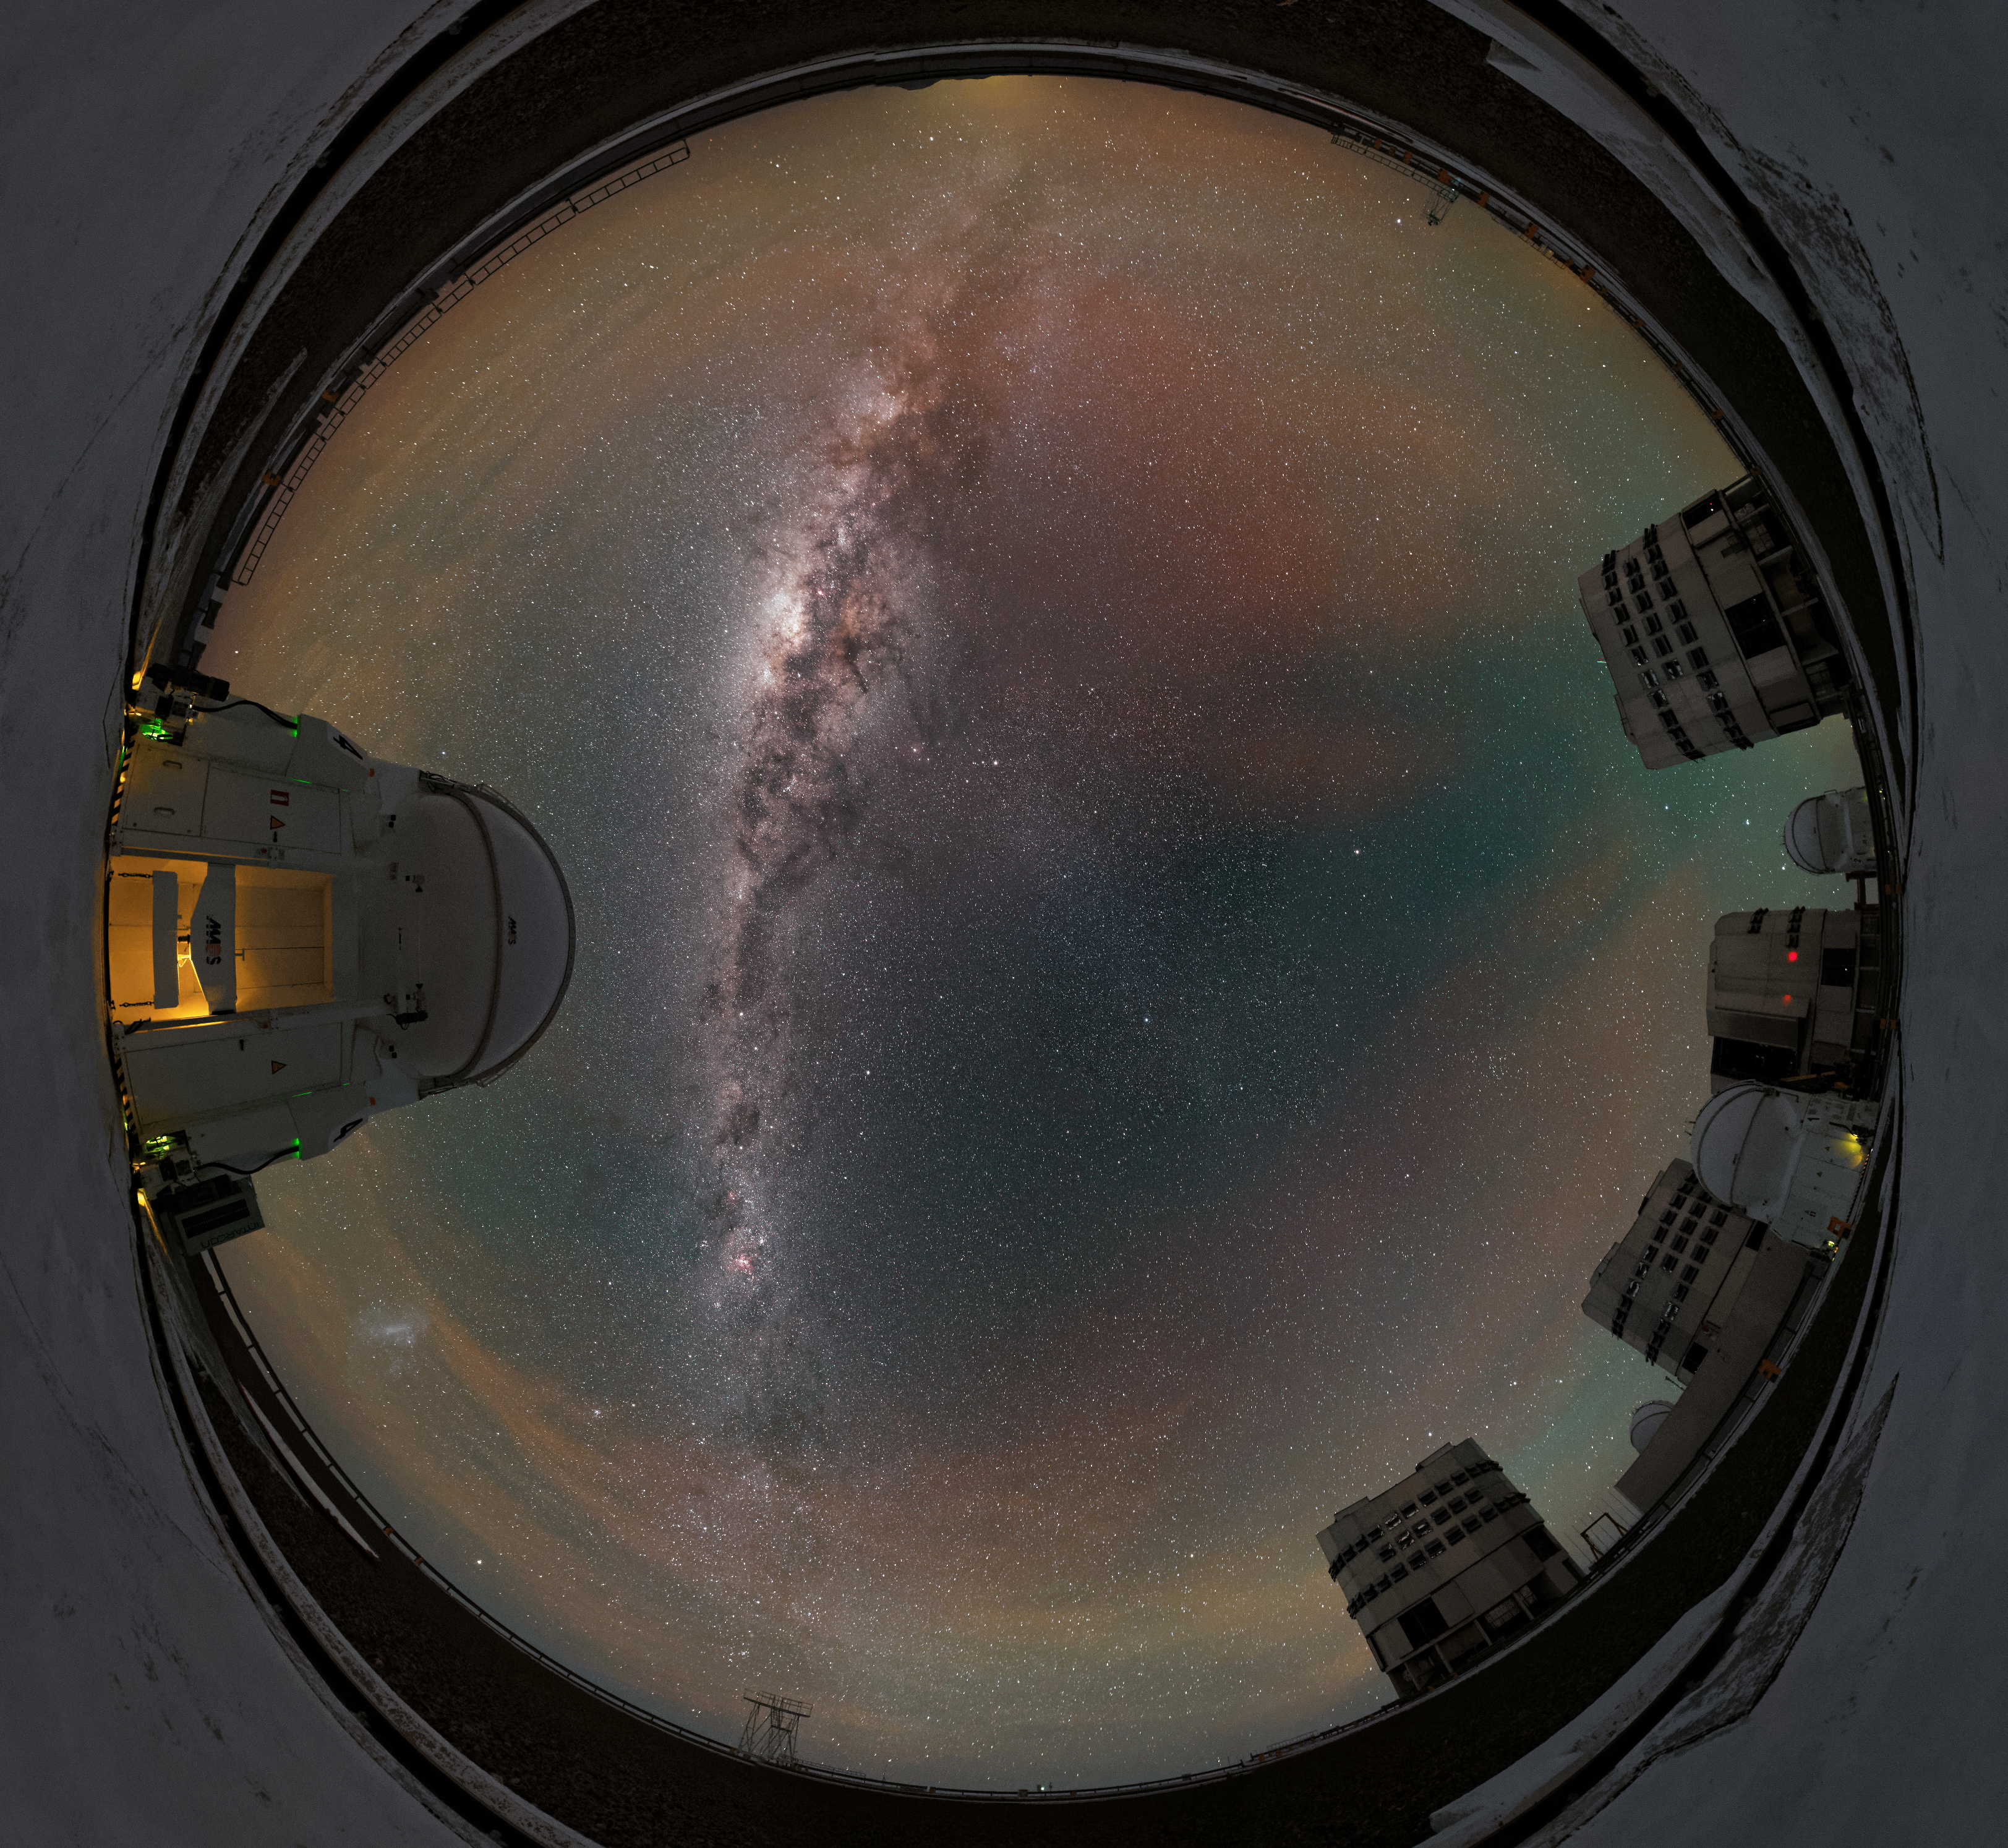

Panoramic Paranal perspective

The four Unit Telescopes of the Very Large Telescope (VLT) are accompanied by their four Auxiliary Telescopes in this unusual fulldome fish-eye perspective from ESO's Paranal Observatory in northern Chile.

The plane of the Milky Way — rippled with dust, gas and stars — can be seen elegantly stretching above the telescopes, as a red and green radiance — known as airglow — scatters the spectacular southern sky.

Credit: Jean-Marc Lecleire/PNA/ESO